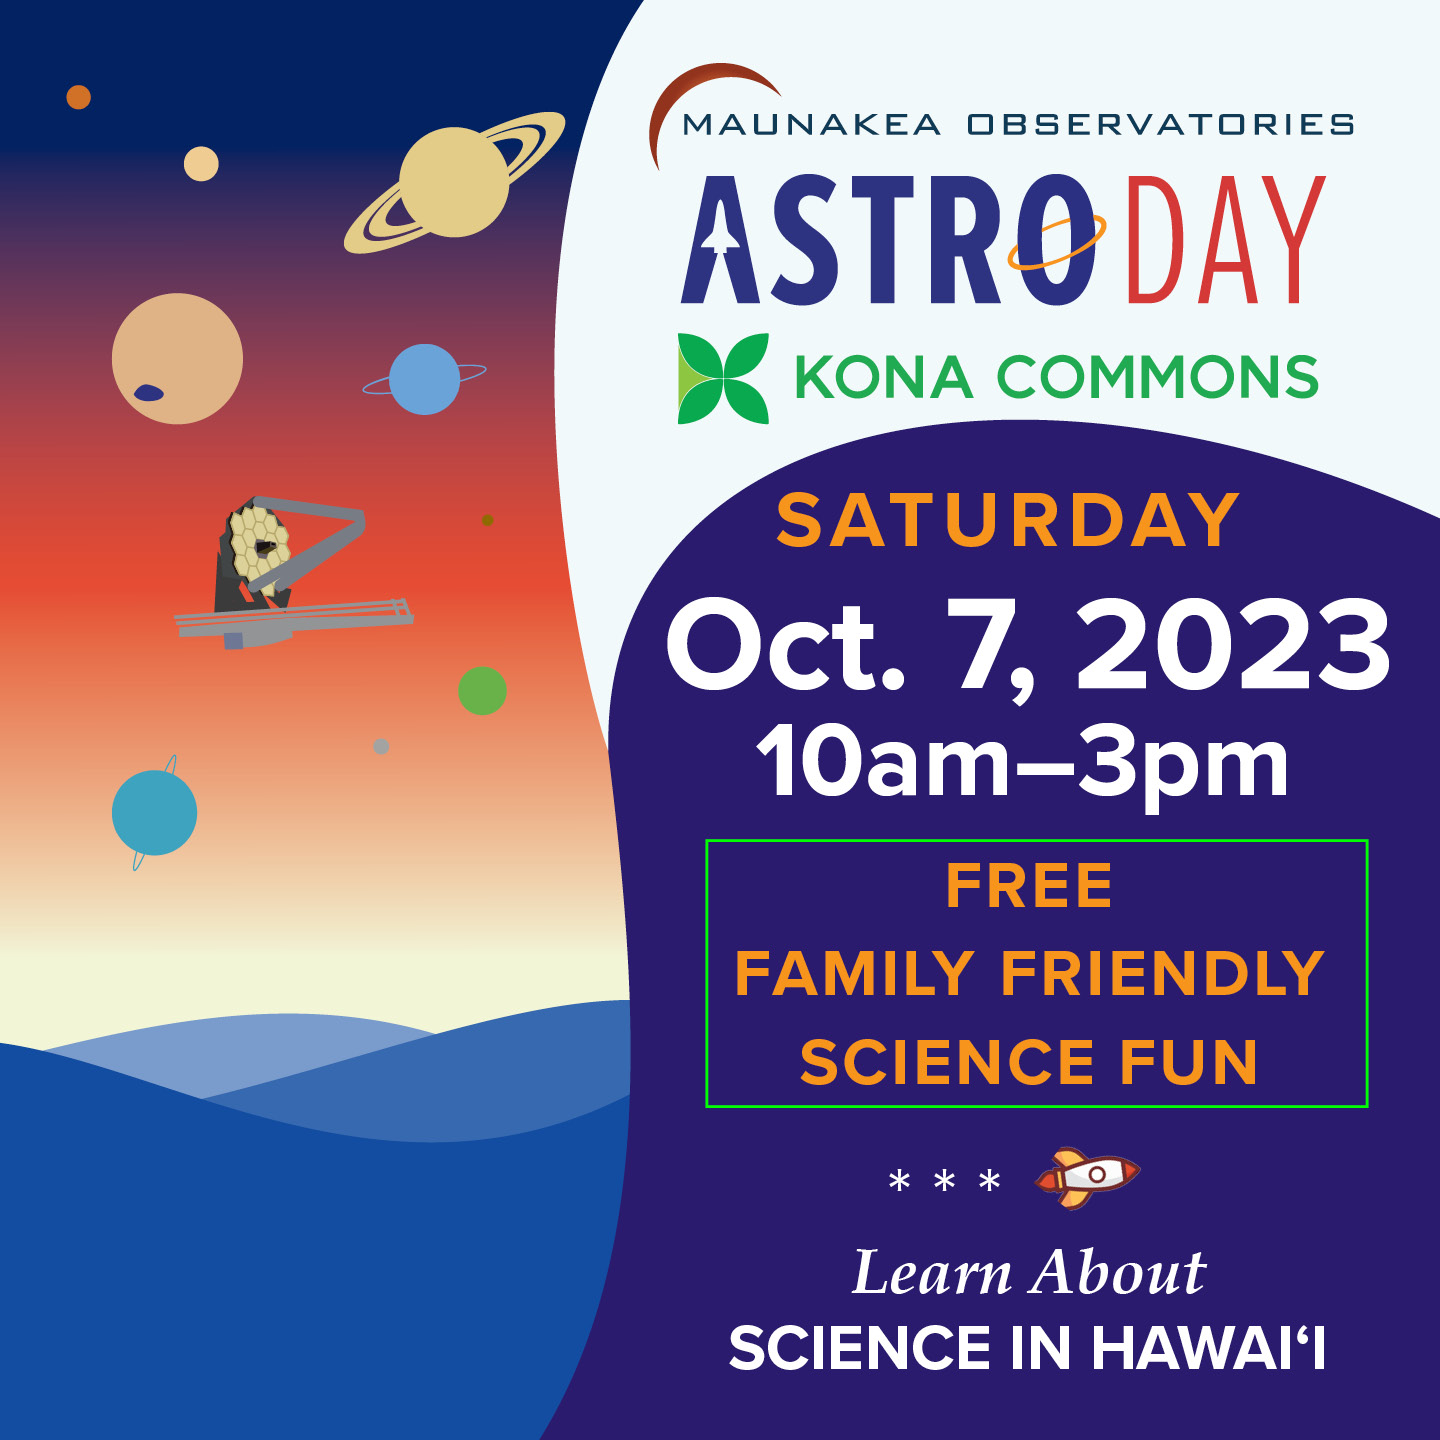

AstroDay Kona 2023 Electronic Poster

Together with the other Maunakea Observatories (MKOs), the International Gemini Observatory, operated by NSF NOIRLab, celebrated AstroDay Kona with families and friends of all ages on Saturday 7 October 2023. A free event held outdoors at the Kona Commons Shopping Center in Kailua-Kona, AstroDay Kona provided an estimated 400 visitors with the opportunity to learn about the Universe and the spectacular discoveries made by Gemini and the other telescopes on Maunakea.

Credit: NSF/AURA/NOIRLab